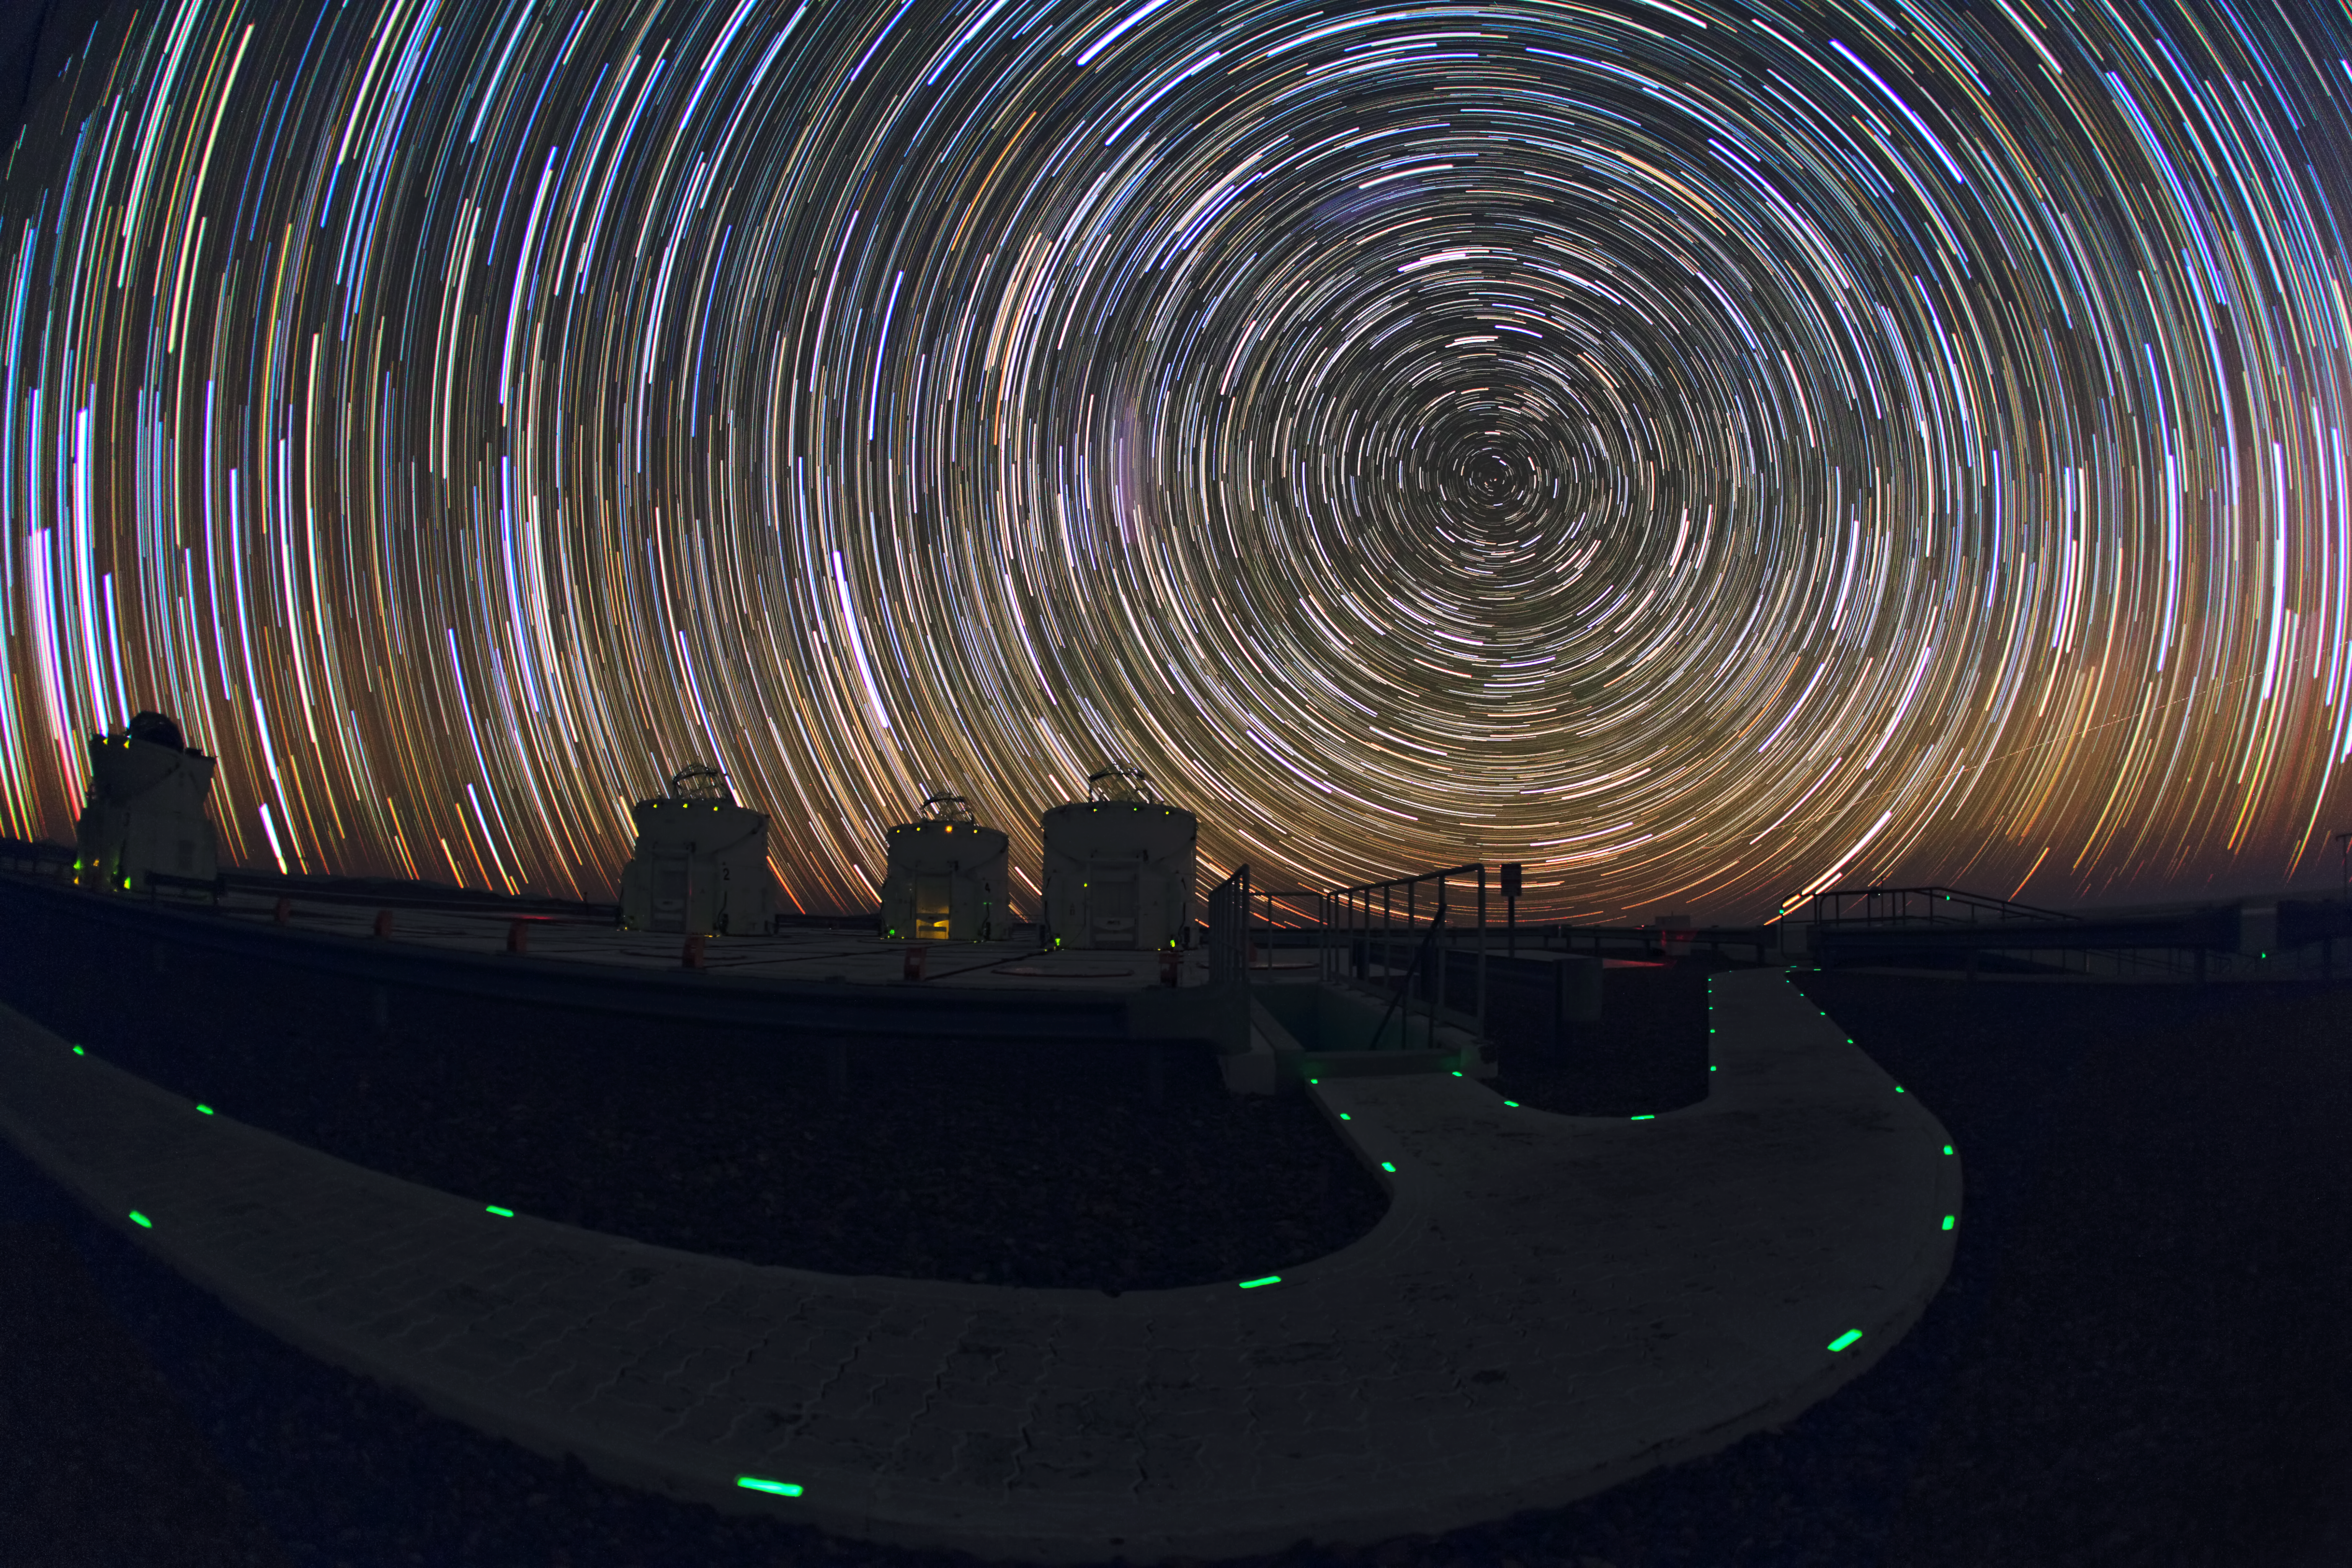

Startrails over the VLT platform

A long series of exposure at night captures these impressive star trails over ESO’s Paranal observatory. The stars appear as trails because of the apparent motion of the sky, which is, in fact, due to the rotation of the Earth on its own axis.

Credit: ESO/B. Tafreshi (twanight.org)